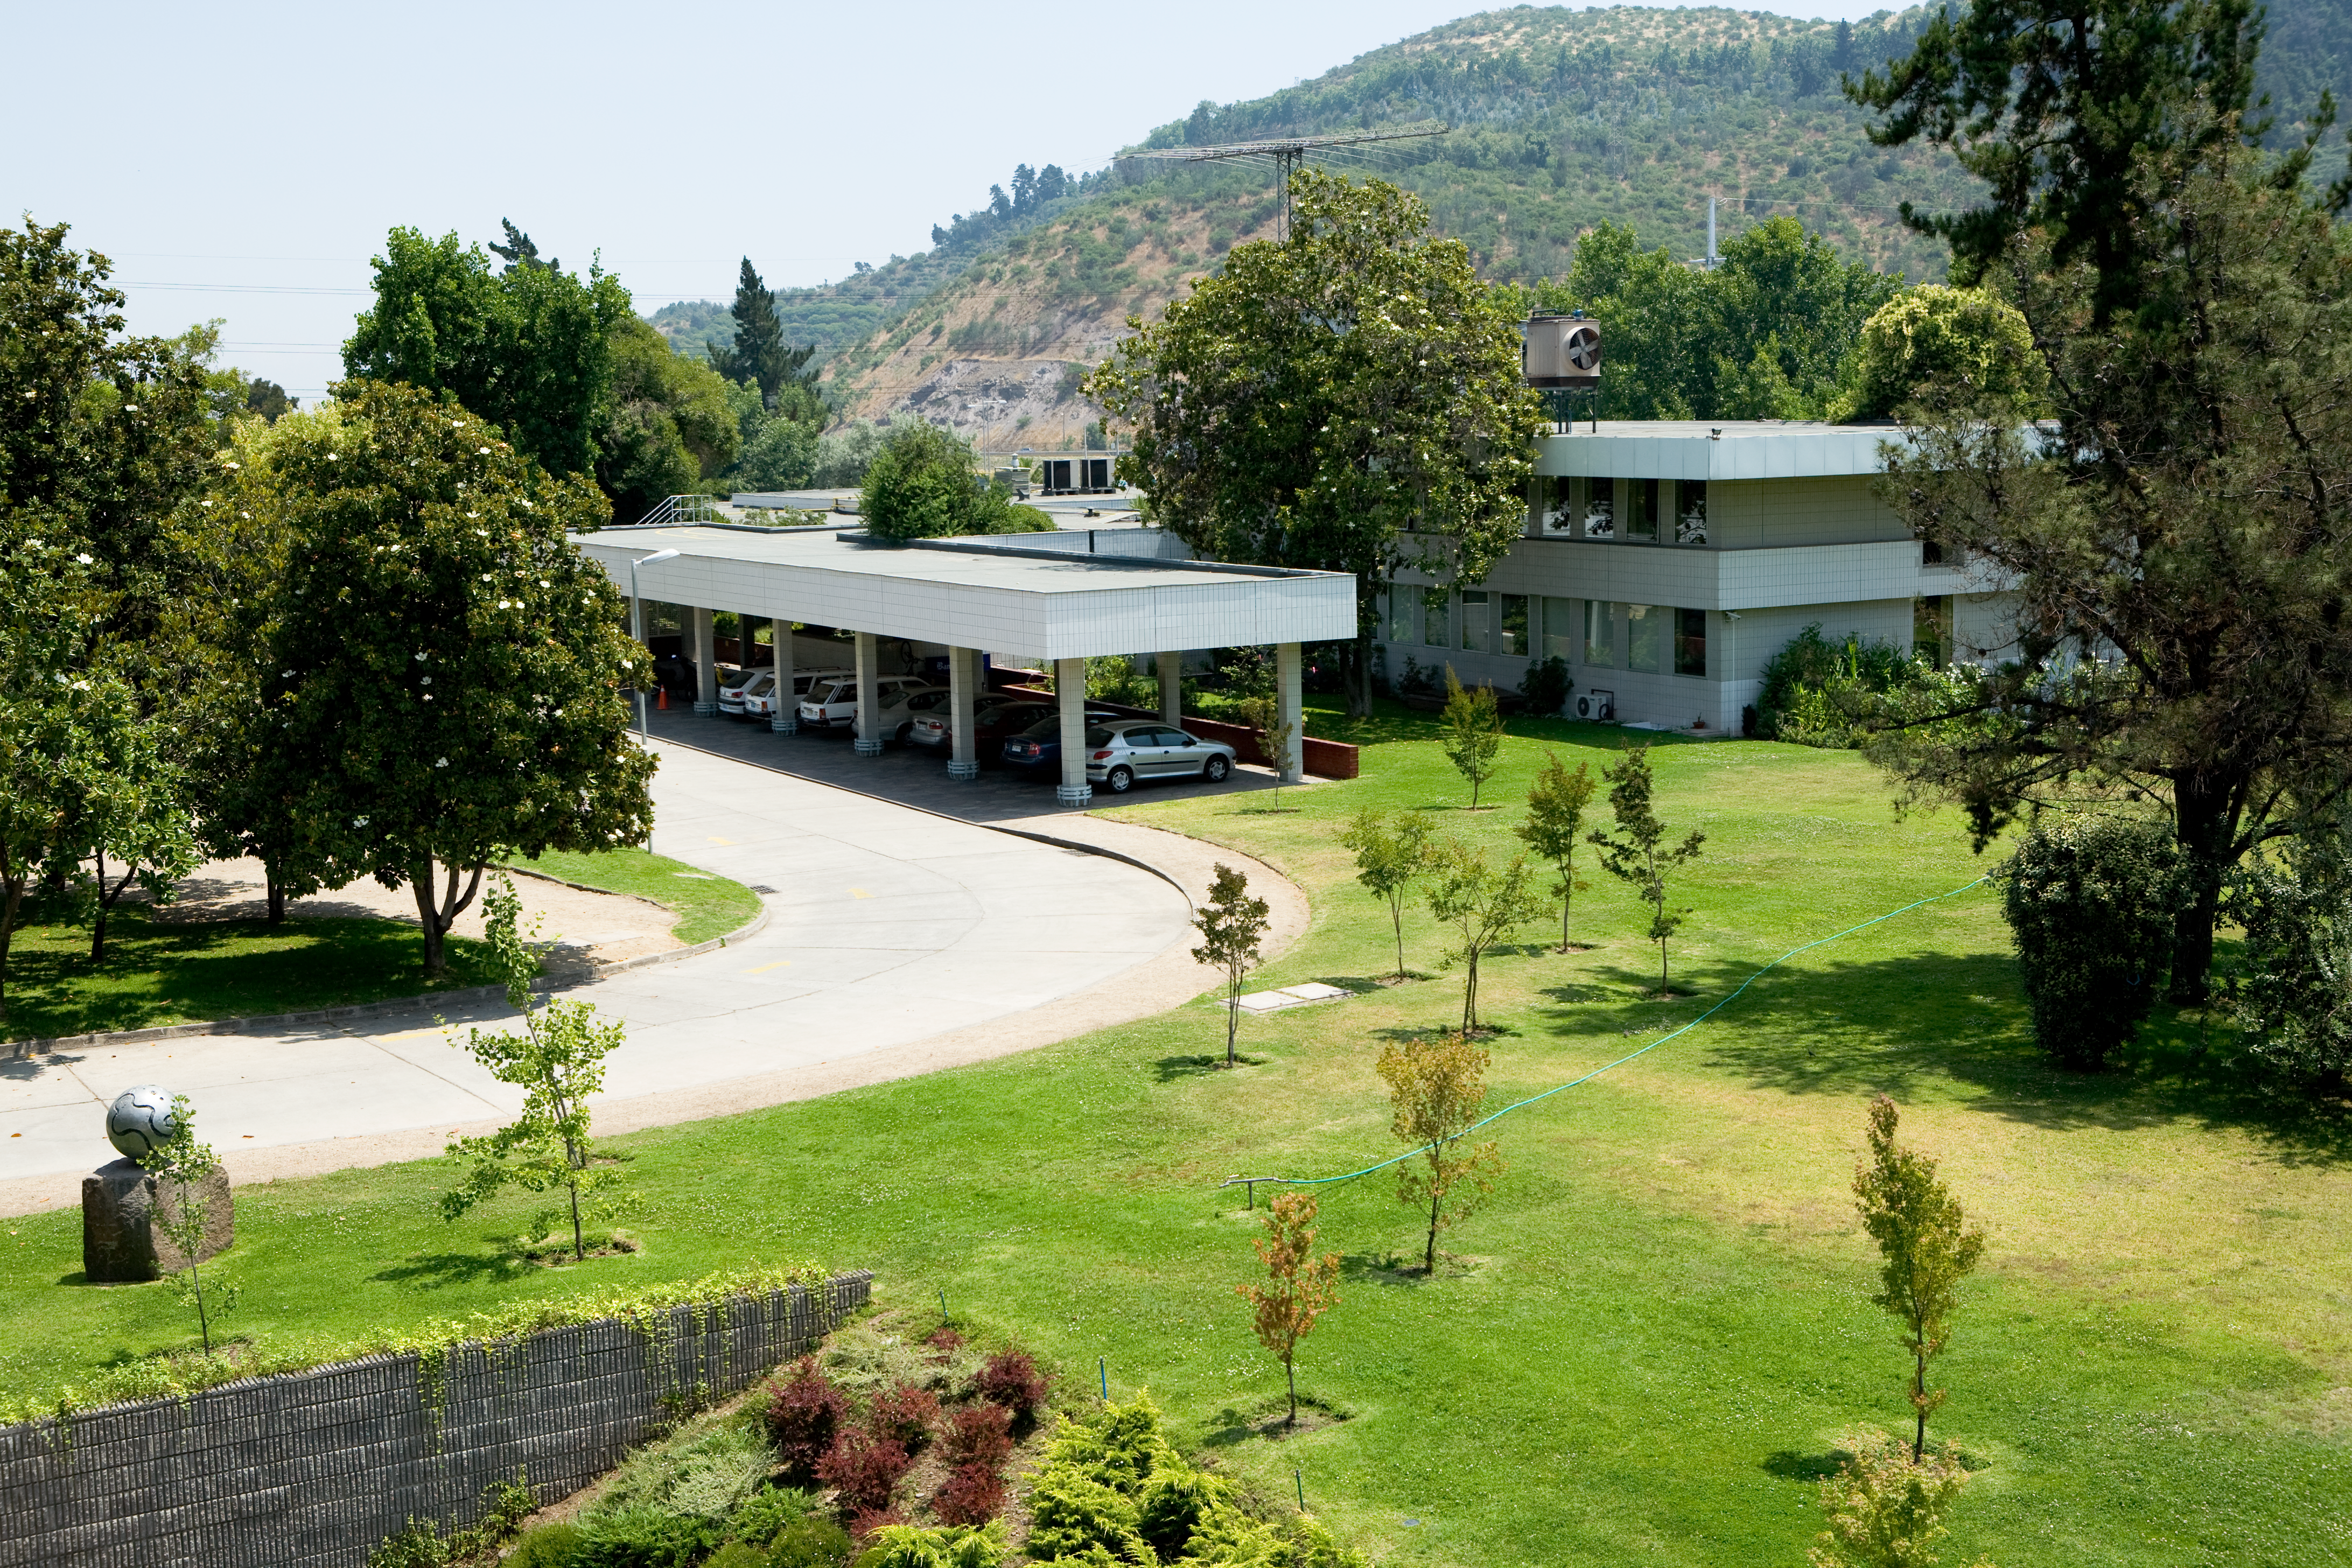

ESO offices in Vitacura

The ESO offices in Chile are located in Vitacura, one of the districts of Santiago. They host the local administration and support, and the ESO/Chile astronomers when they are not on the observatories. While there is no telescope in Vitacura, the astronomers perform most of their researches there, using the data collected at La Silla, Paranal, or elsewhere.

Credit: ESO/H.H.Heyer